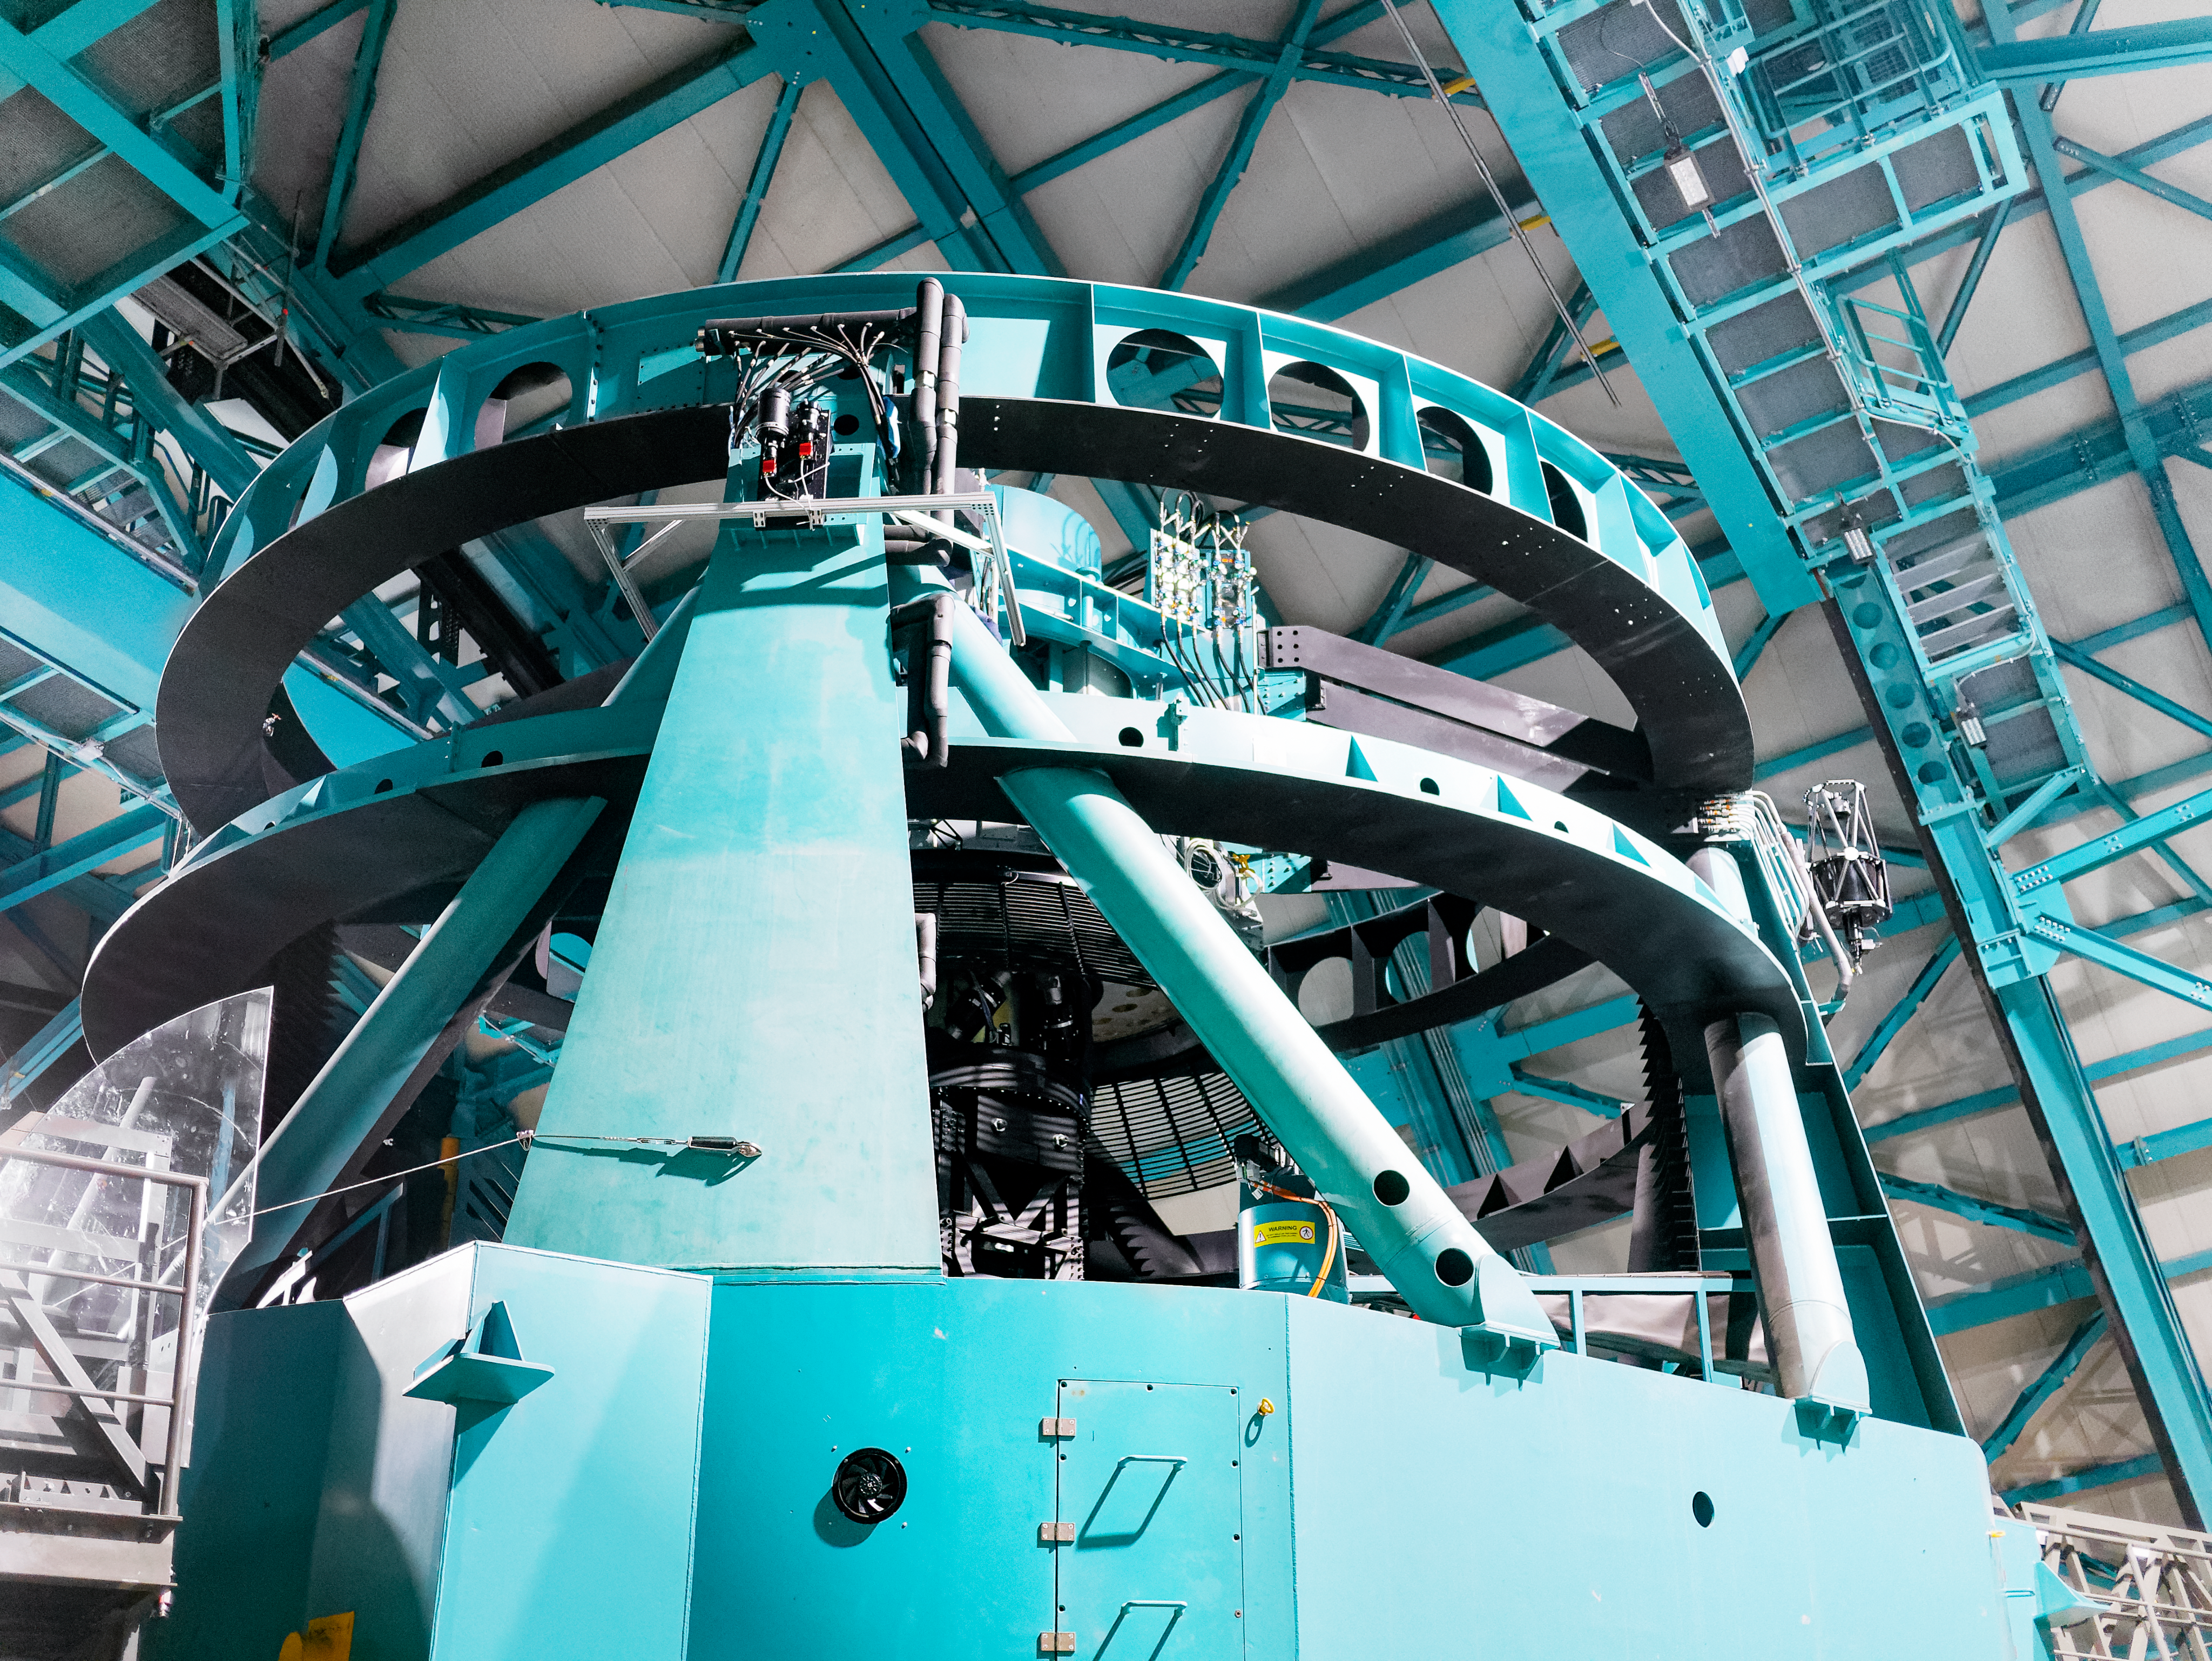

Telescope Mount Assembly at Rubin

The Telescope Mount Assembly (TMA) is the structure that supports NSF–DOE Vera C. Rubin Observatory's optical system. The photo was taken during the AURA Management Council for Rubin Observatory (AMCR) visit to Cerro Pachón on 29 Nov 2023.

Credit: RubinObs/NOIRLab/SLAC/NSF/DOE/AURA